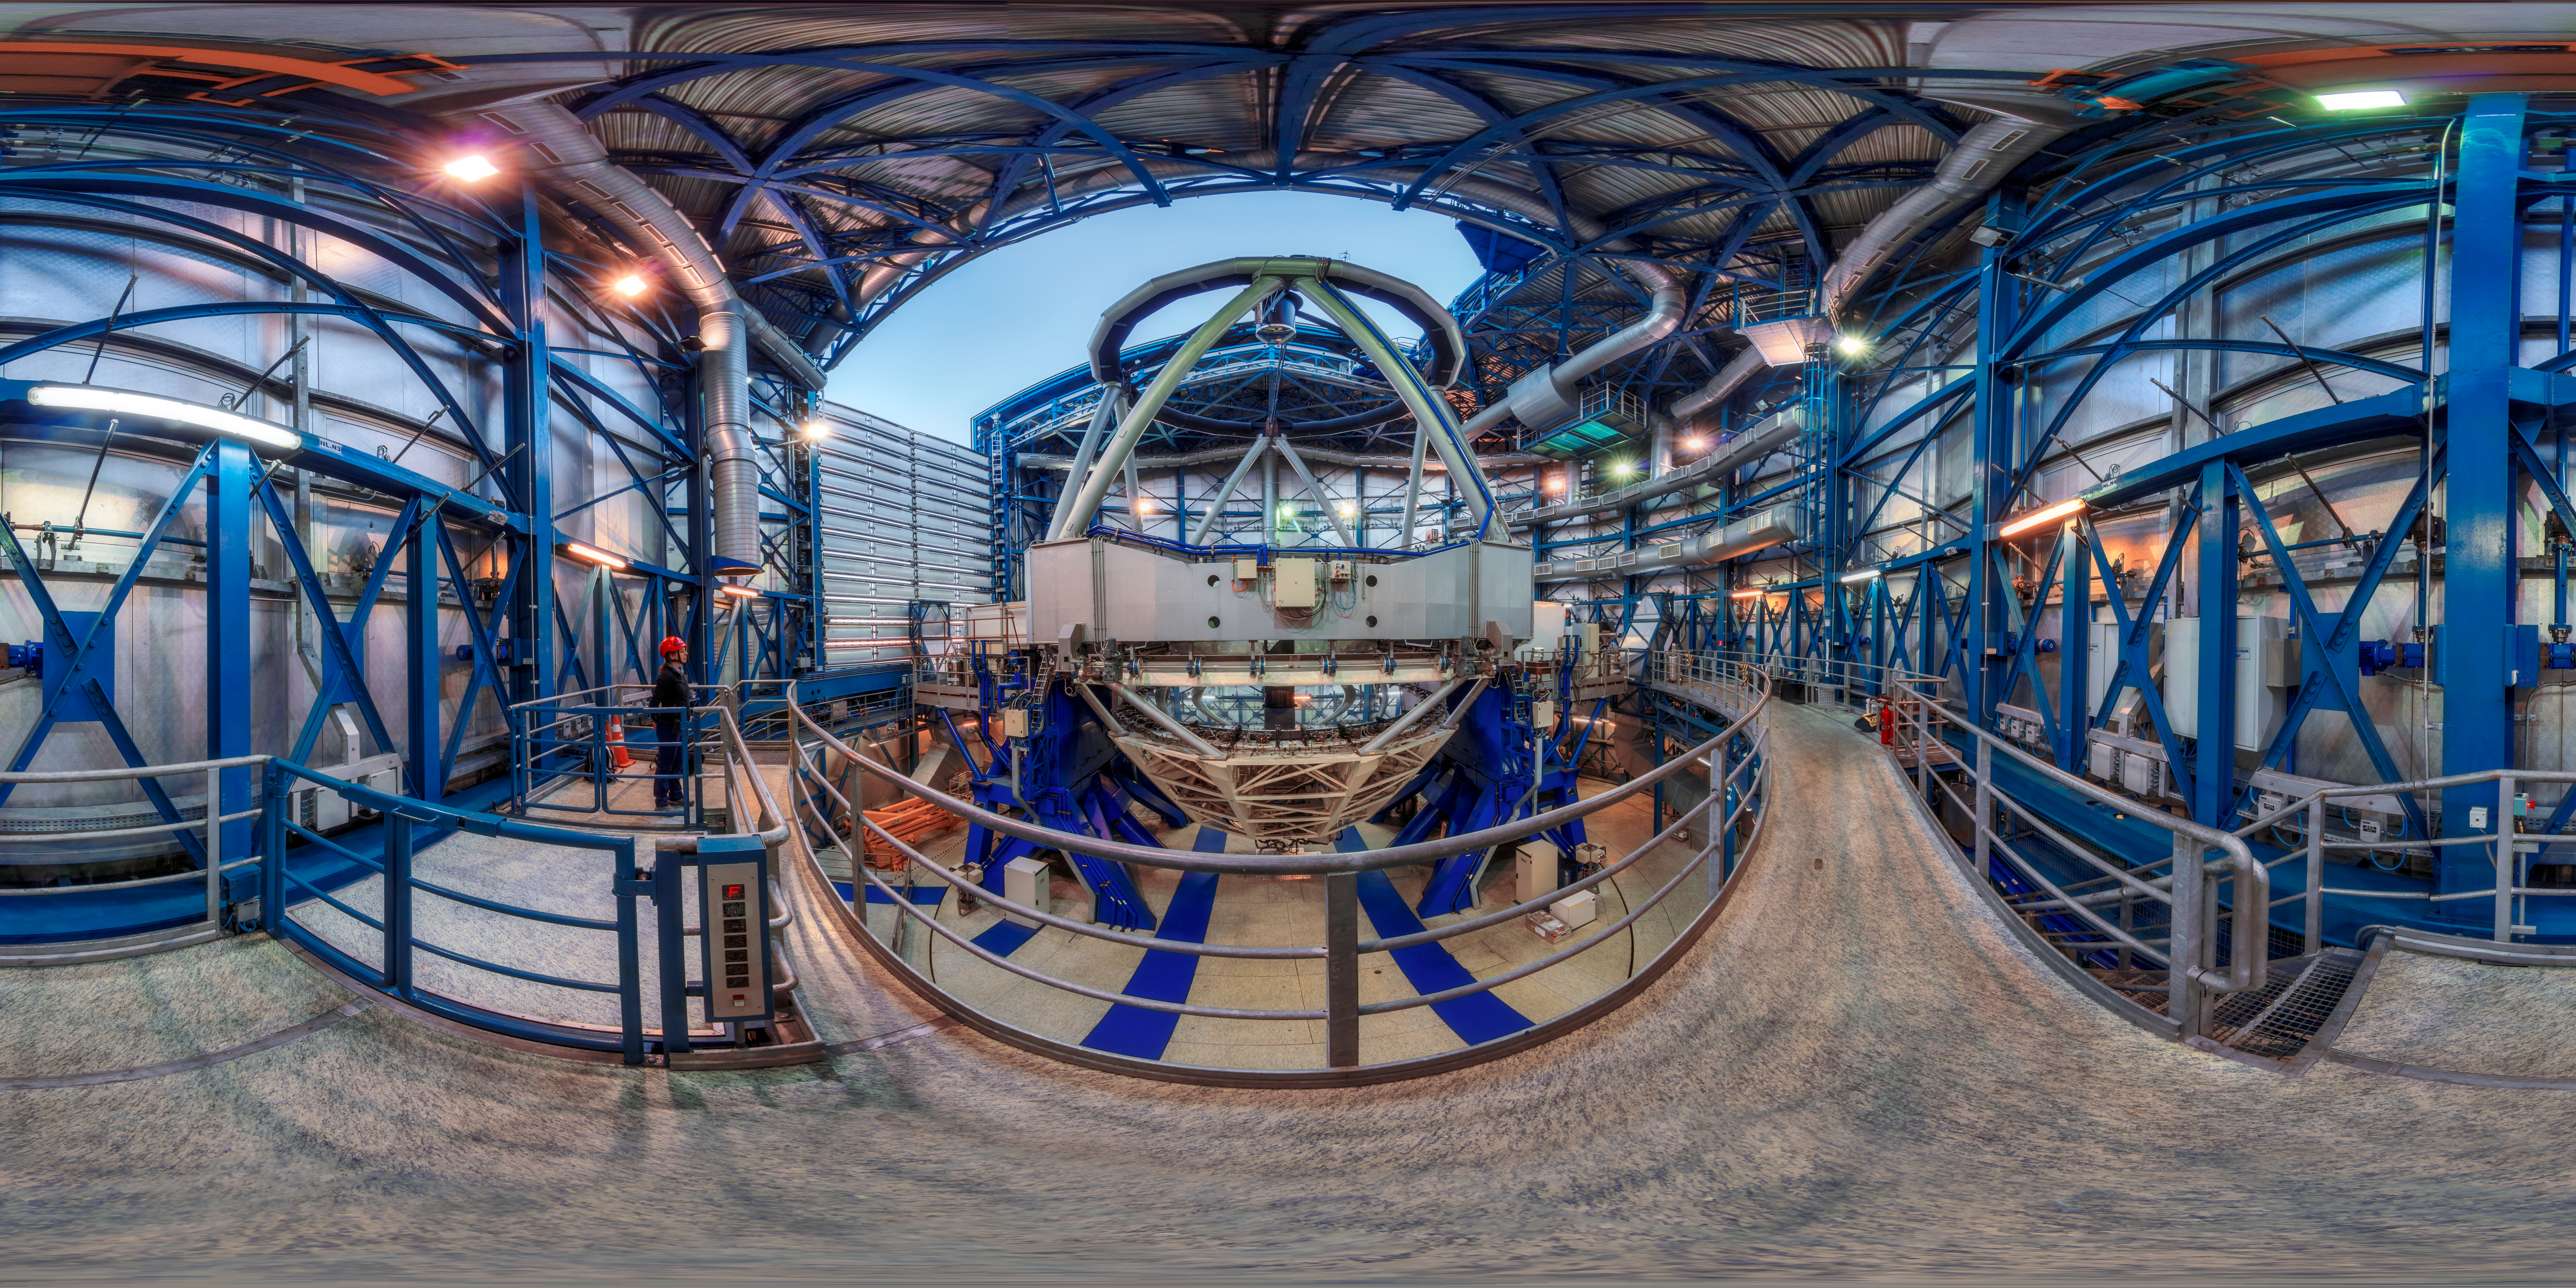

VLT from within

360-degree panorama from inside one of the four unit telescopes of ESO's VLT. The VLT is the world's most advanced optical instrument, and the most productive individual ground-based facility, leading to the publication of an average of more than one peer-reviewed scientific paper per day.

Credit: M. Cabral/ESO